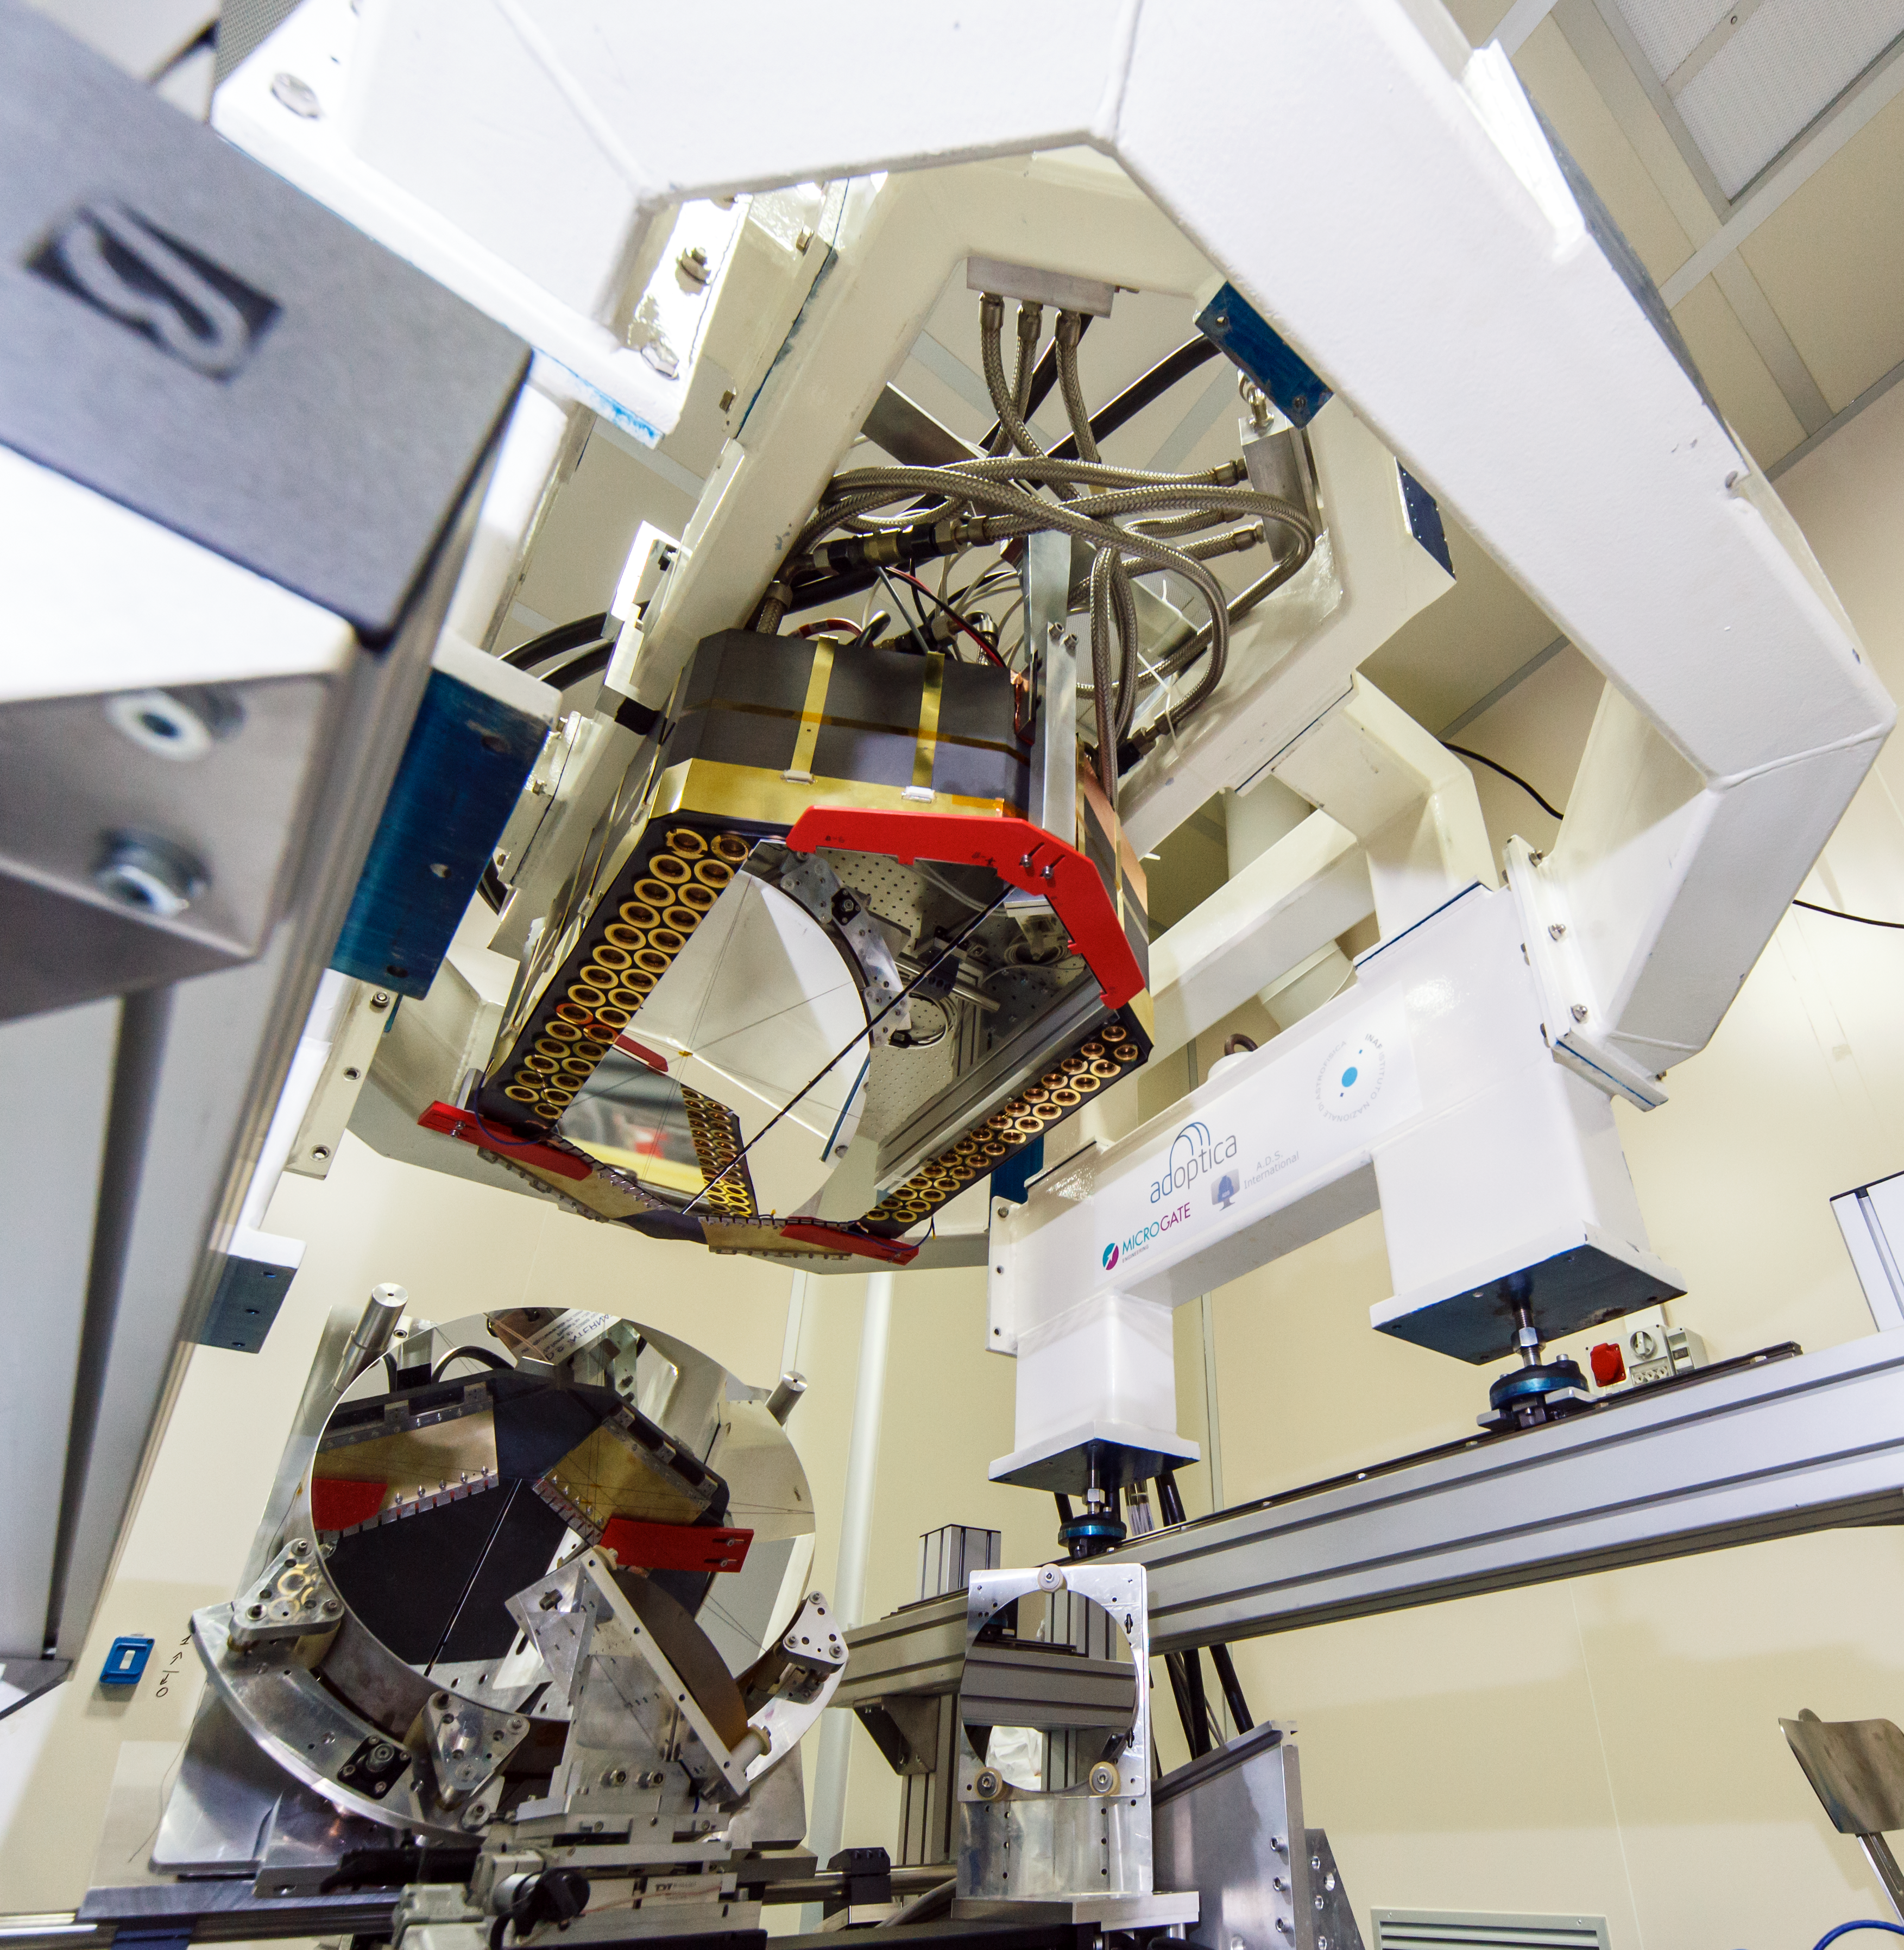

Adaptive mirror unit for the E-ELT under test at AdOptica

The M4 deformable 2.4-metre mirror forms a fundamental part of the E-ELT. This complex collection of mirrors, actuators and control systems can correct the image distortion caused by the turbulence of the Earth’s atmosphere in real time, as well as correct for deformations of the structure of the main telescope caused by wind. The corrected optical system will make the images obtained at the telescope almost as sharp as those taken in space.

This picture shows the optical test of the M4 demonstration prototype.

Credit: ESO/AdOptica